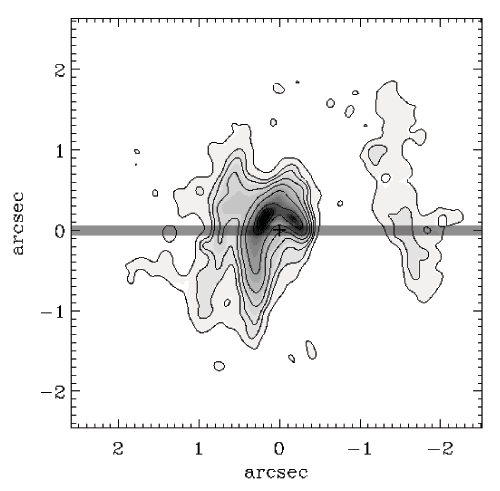

Contour plot of the IRS 8 region

Contour plot of the IRS 8 region obtained through a narrow band 2.3 micron filter, with the point source removed. The cross indicates the location of the star. The location of the 0.1 arcsecond slit is denoted by the narrow shaded rectangle.

Credit: International Gemini Observatory/NOIRLab/NSF/AURA/ALTAIR Adaptive Optics